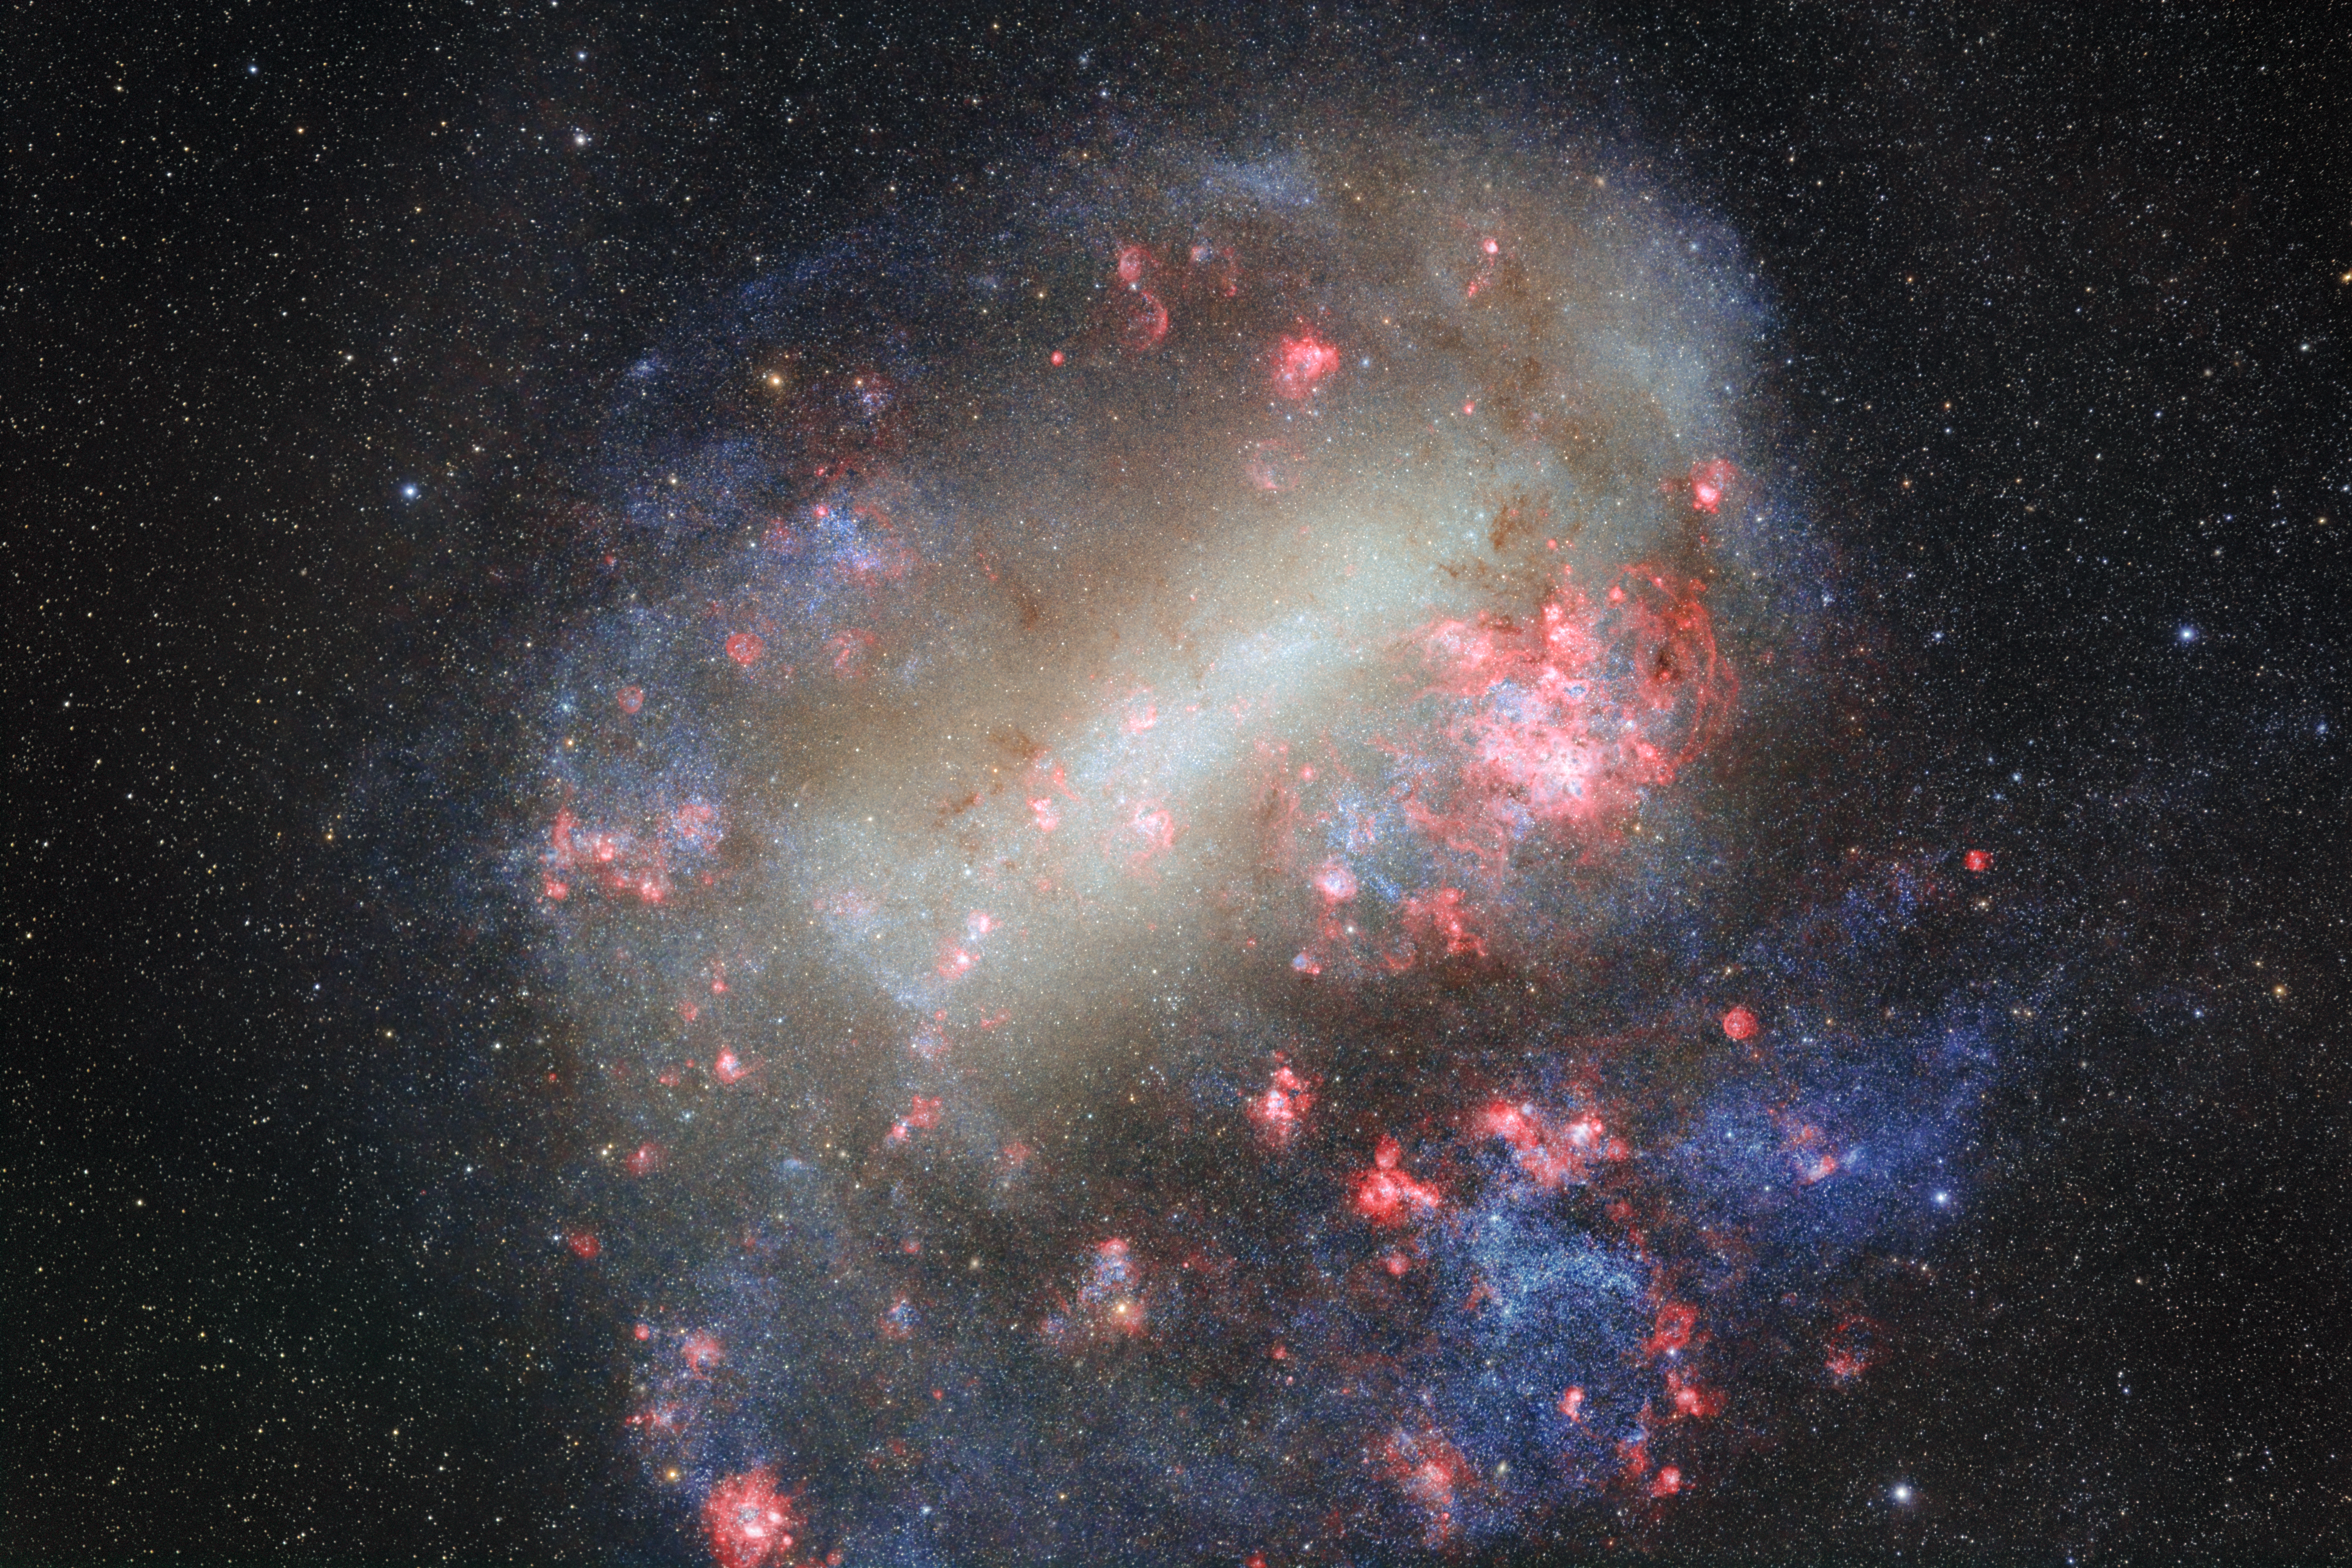

Cloudy with a Chance of Star Formation

This Image of the Week is of the Large Magellanic Cloud (LMC), a dwarf galaxy that appears cloud-like in the Southern Hemisphere. This image was captured by photographer Petr Horálek, a NOIRLab Audiovisual Ambassador, using a wide-aperture telephoto lens on a commercial camera. Petr photographed the LMC over about four hours during three nights on Cerro Pachón in Chile, home of Gemini South, one half of the International Gemini Observatory, operated by NSF NOIRLab.

The LMC is one of the 60+ satellite galaxies orbiting the Milky Way. Satellite galaxies are usually smaller than their host galaxy. Case in point, the LMC consists of around 20 billion stars, while our Milky Way galaxy holds between 100–400 billion stars. The LMC is also considered an irregular galaxy because of its indistinct shape. Its central bright bar is geometrically off-center, which has led astronomers to believe this galaxy was once a barred spiral galaxy, like the Milky Way. The LMC’s once well-defined spiral arms have been warped by the pull of gravity, likely from the Milky Way and the Small Magellanic Cloud (SMC), another dwarf galaxy visible near the LMC.

Like most irregular galaxies, the LMC is a prime site for star formation. It even hosts the most active star-forming region among our nearby galaxies, the nebula Doradus 30 (Tarantula Nebula). The LMC also has an extra advantage: the more massive LMC has been observed to “steal” gas and stars from the neighboring SMC. As the stellar materials are pulled from the SMC, they collide with the LMC’s own materials and form an intergalactic gaseous bridge between the clouds. These collisions pressurize and concentrate the gas, making star formation much more likely in the LMC and the bridge itself.

Credit: NOIRLab/NSF/AURA/P. Horálek (Institute of Physics in Opava)